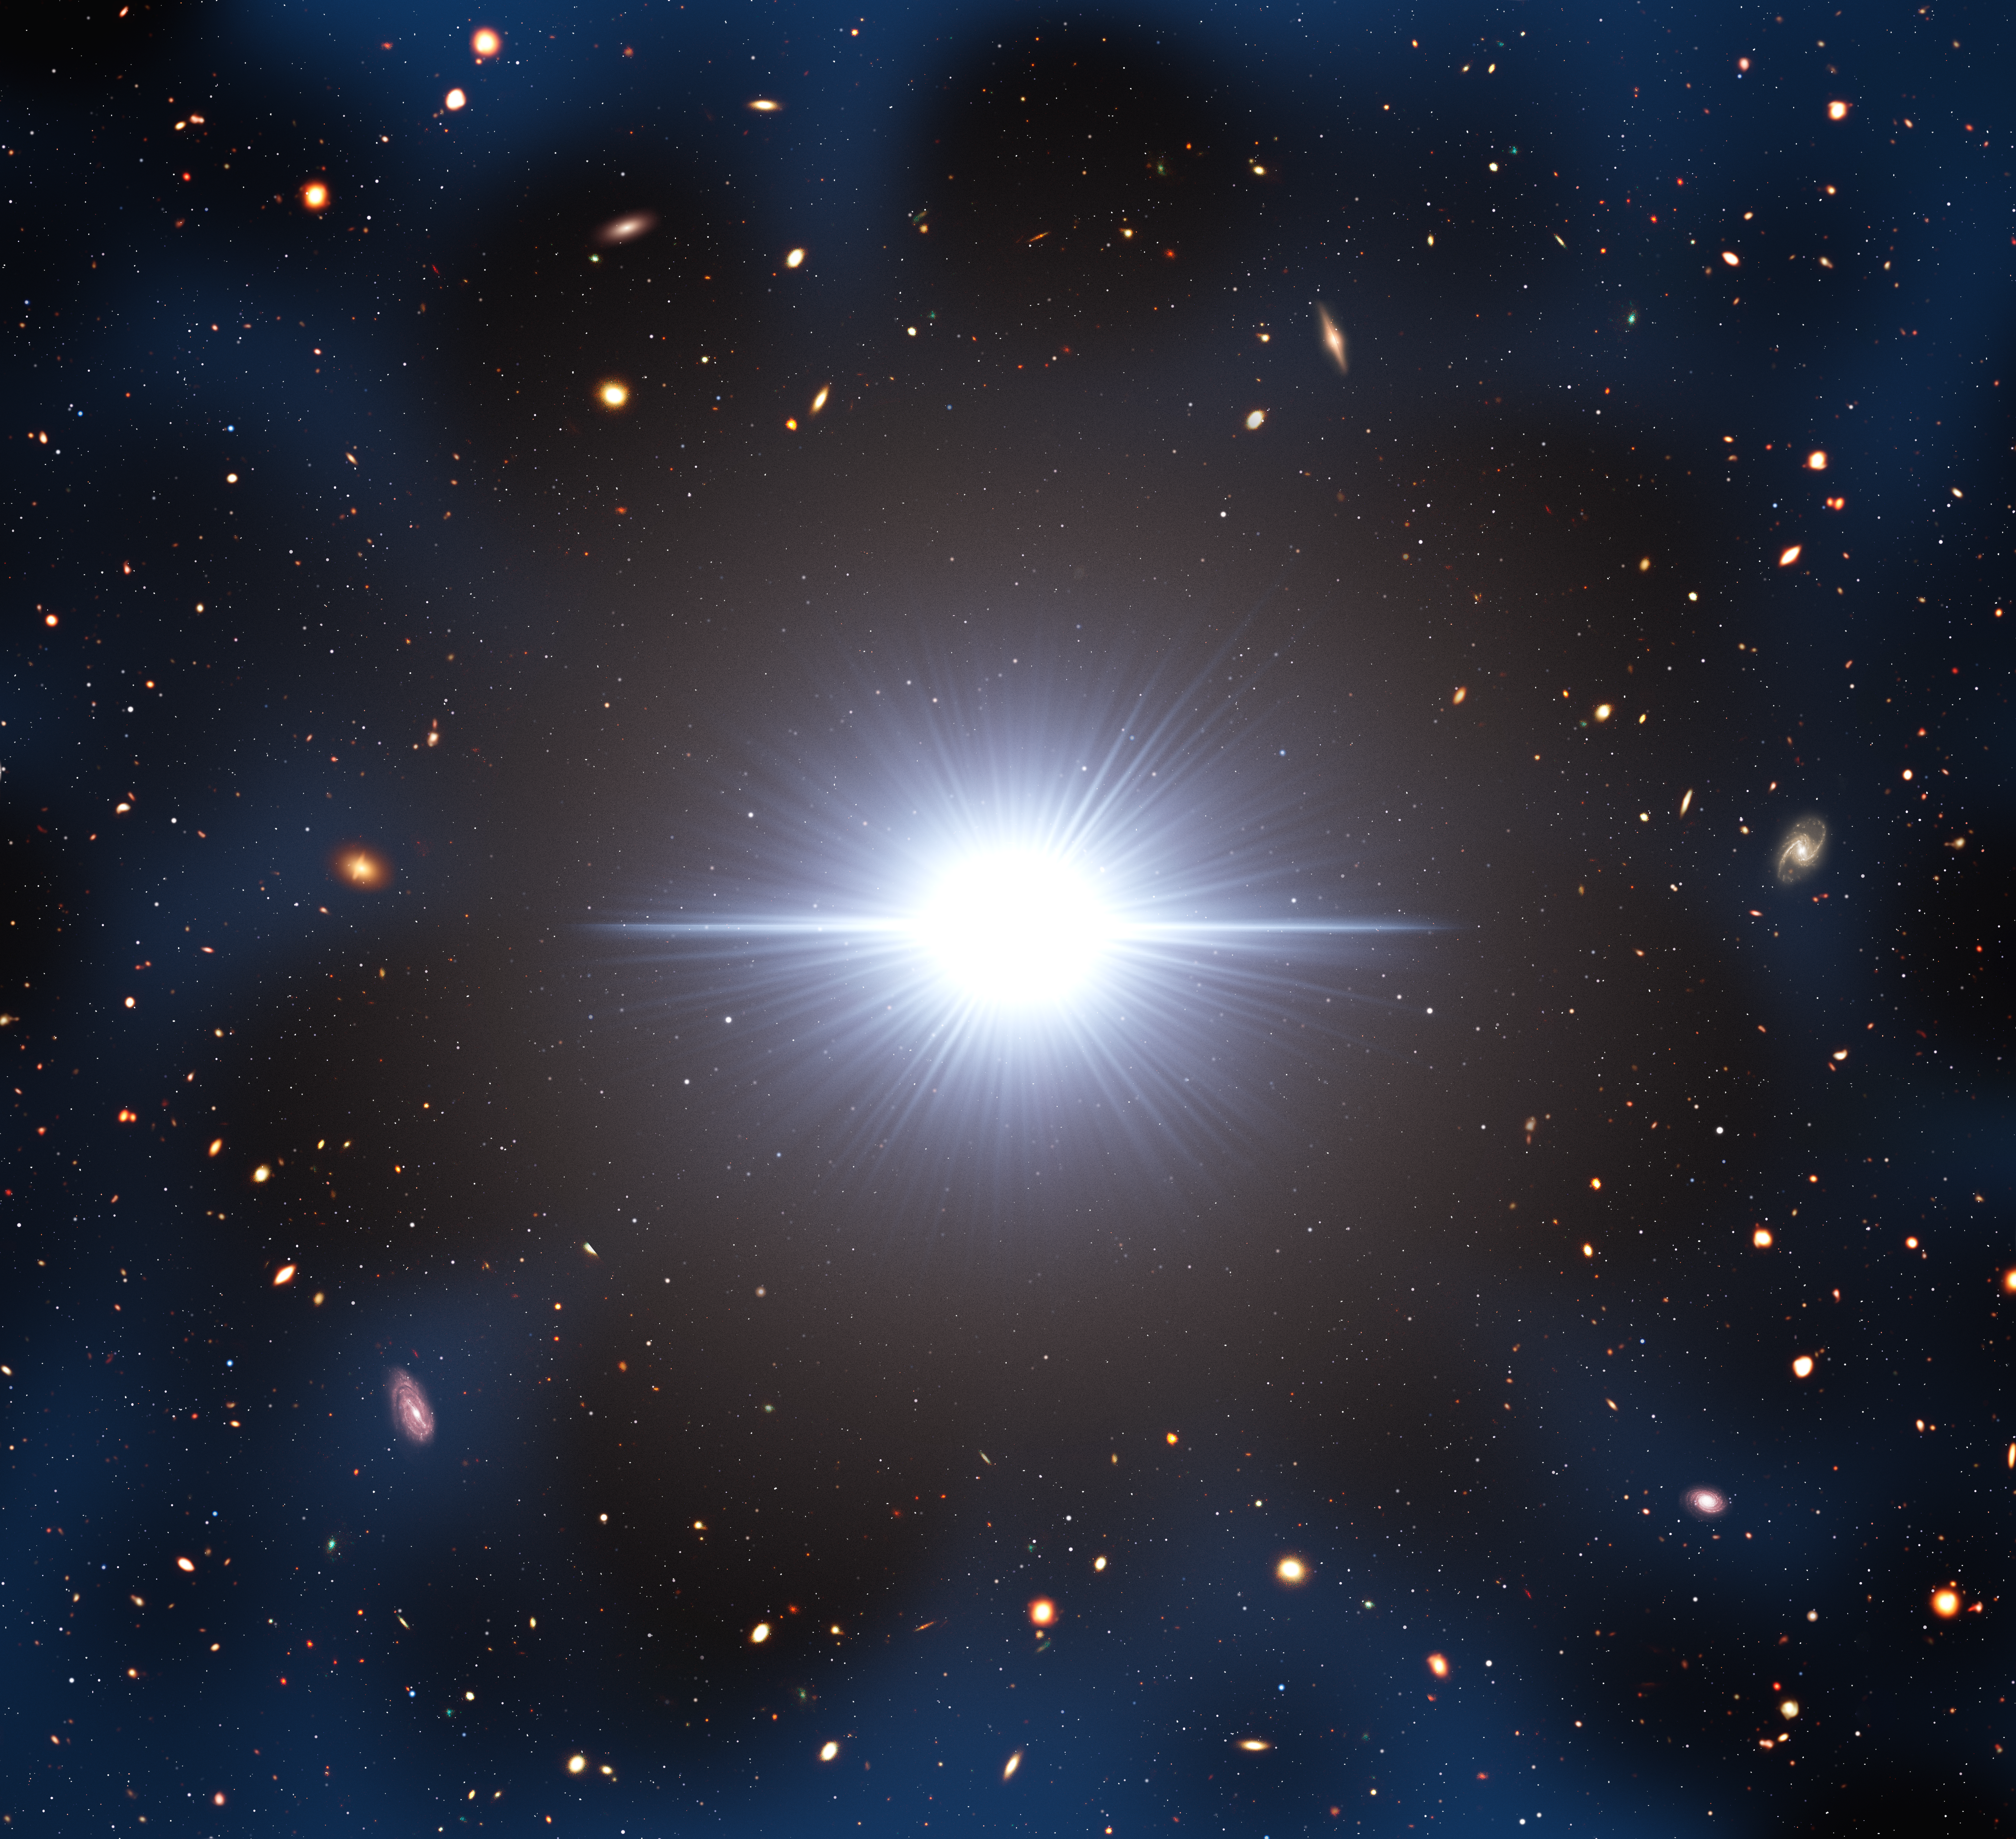

Artist Illustration of Early-Universe Quasar Cosmic Neighborhood

Observations using the Department of Energy-fabricated Dark Energy Camera (DECam) on the U.S. National Science Foundation Víctor M. Blanco 4-meter Telescope confirm astronomers’ expectation that early-Universe quasars formed in regions of space densely populated with smaller companion galaxies. DECam’s exceptionally wide field of view and special filters played a crucial role in reaching this conclusion, and the observations reveal why previous studies seeking to characterize the density of early-Universe quasar neighborhoods have yielded conflicting results.

Credit: NOIRLab/NSF/AURA/M. Garlick/J. da Silva (Spaceengine)/M. Zamani